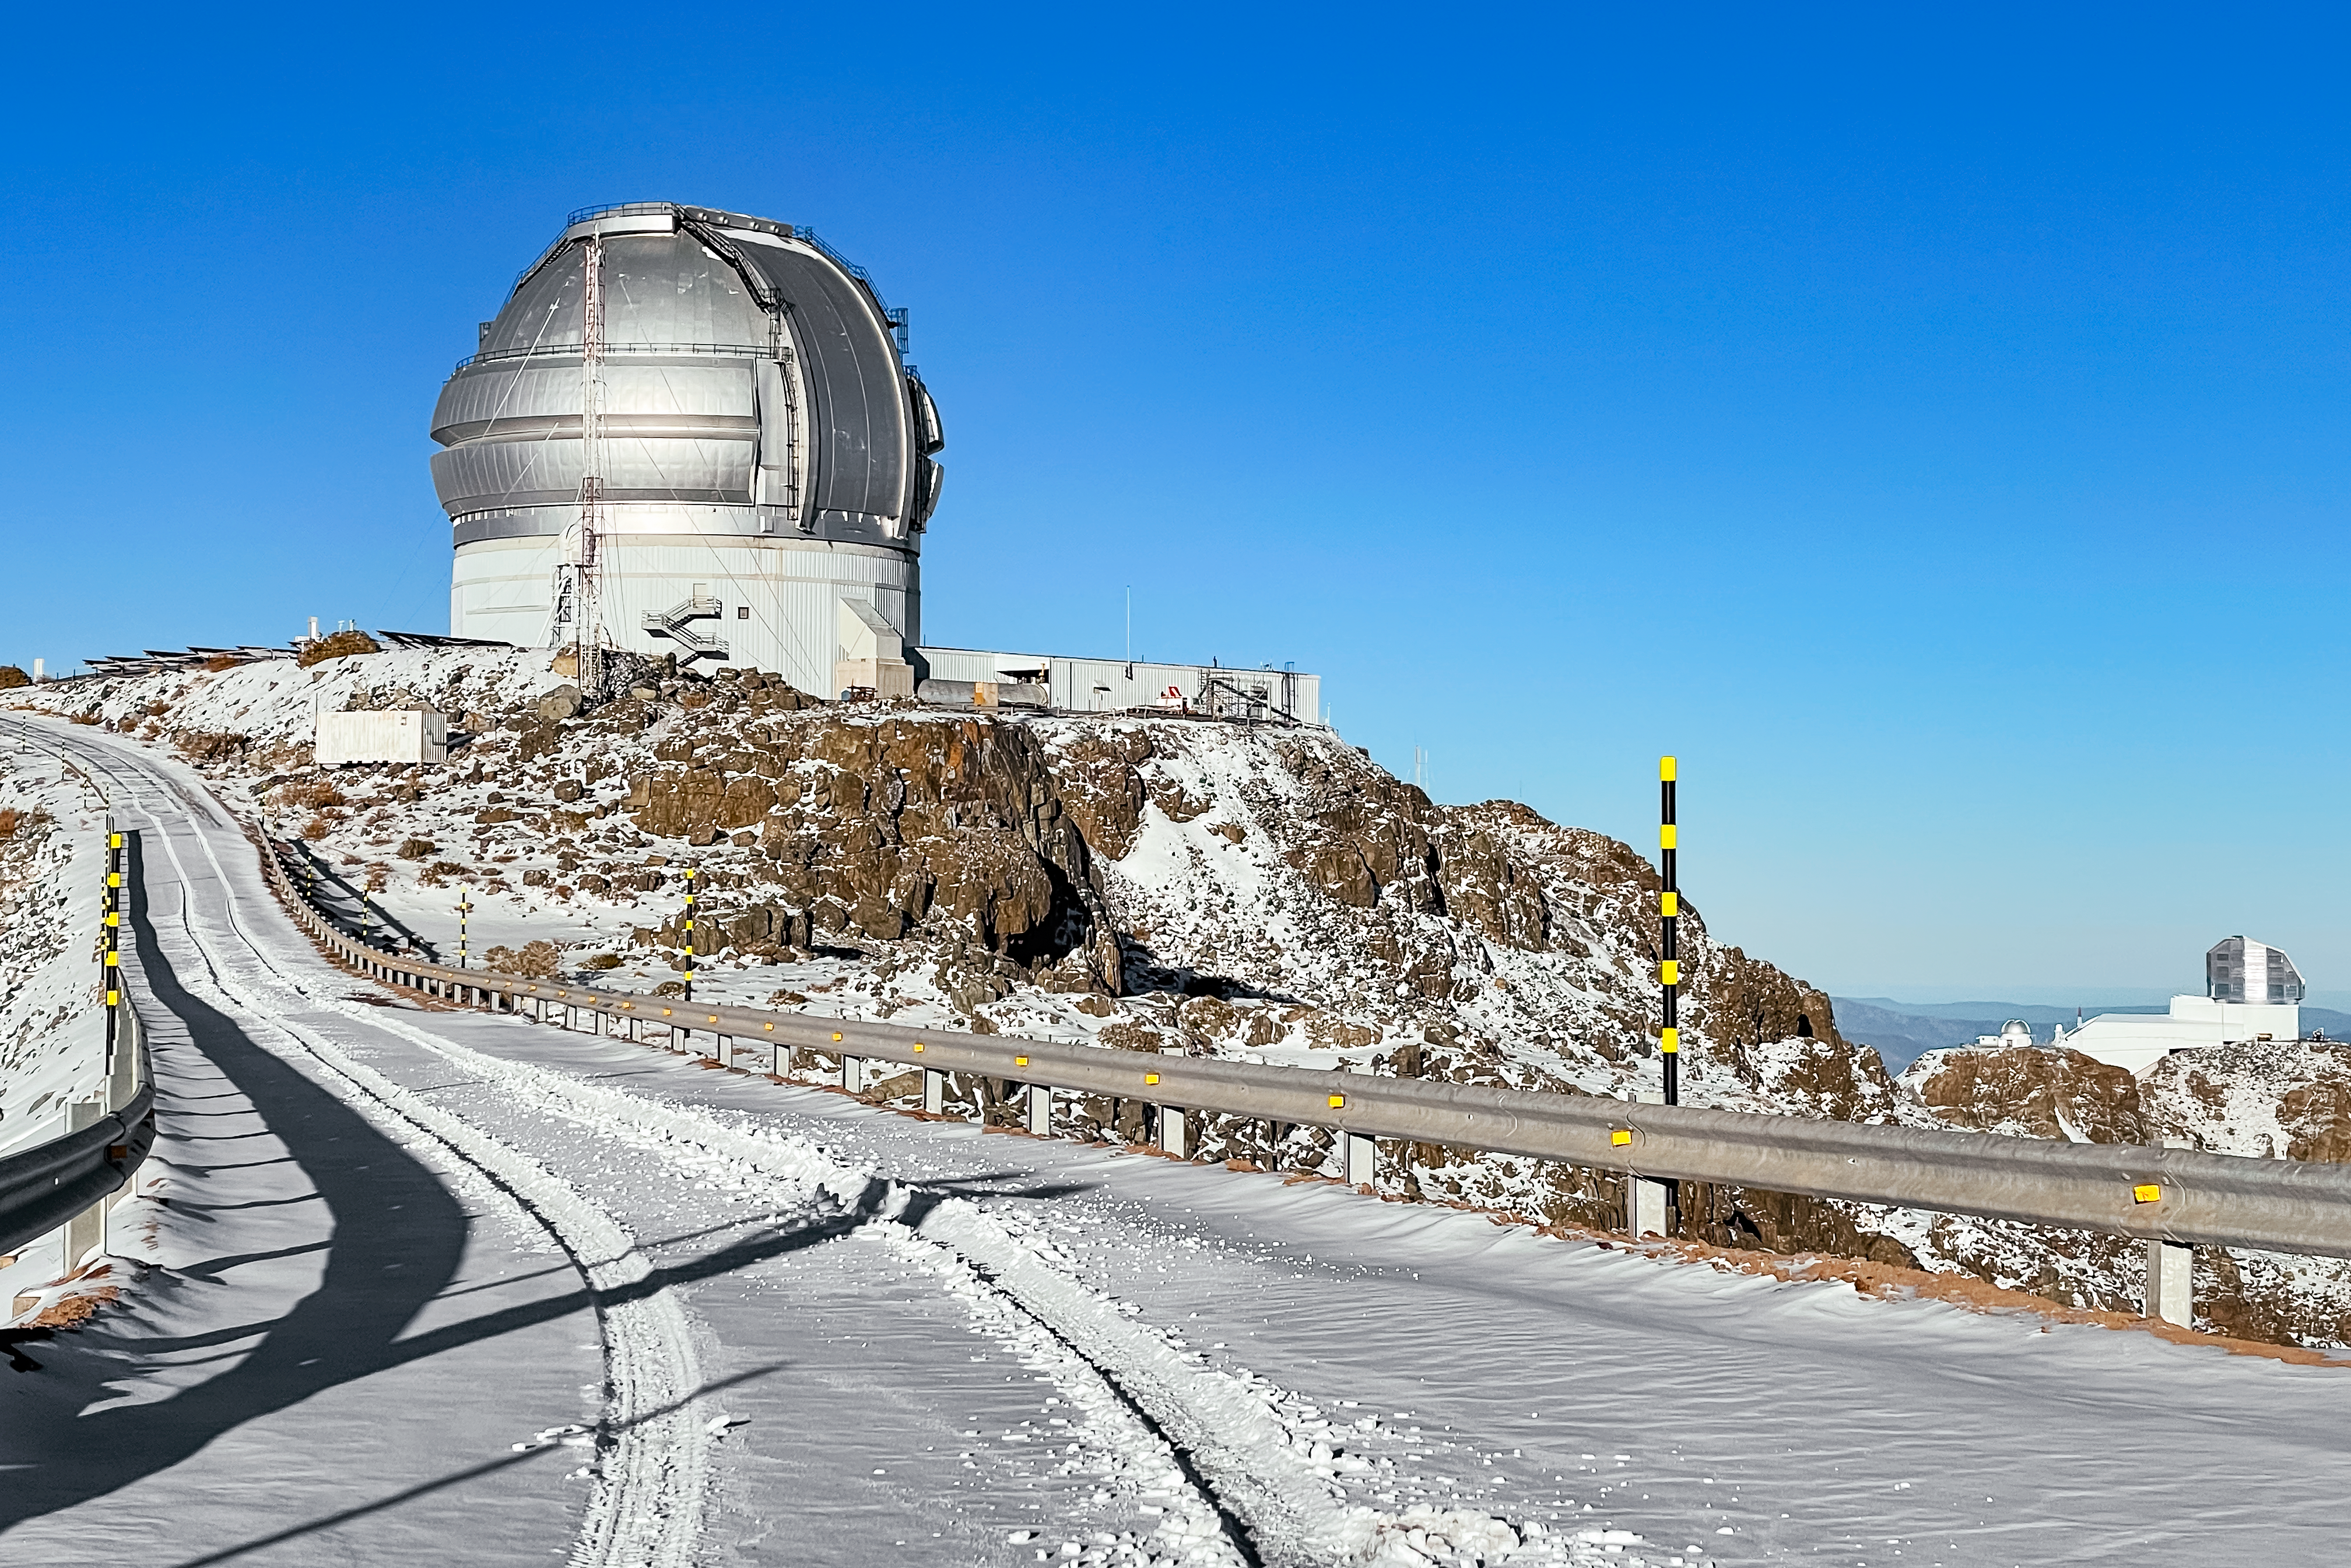

Snow day at Gemini South

Winter in Chile, 2024. Gemini South sits in the snow on Cerro Pachón with the Vera C. Rubin Observatory in the background.

Credit: NOIRLab/NSF/AURA